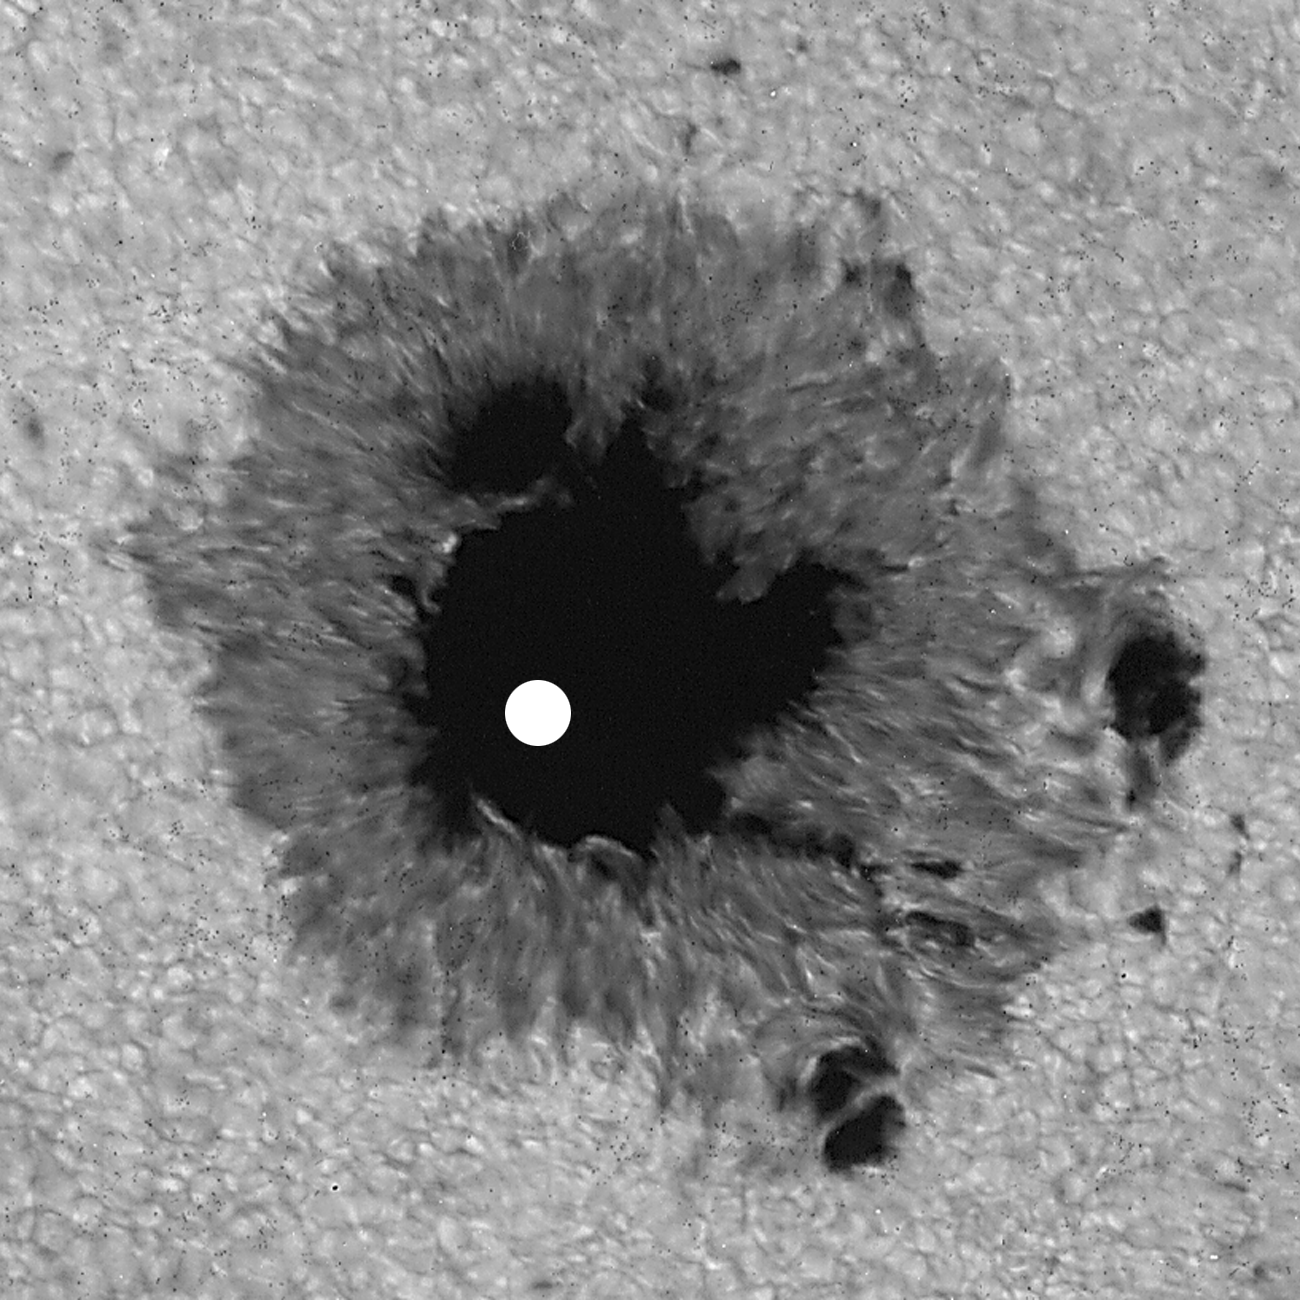

Sunspot, July 25th 1991

Sunspot from July 25th 1991, showing fiducial mark. This picture was used in the article by Wallace et al., Science, 268, 1155, 1995 entitled `Water on the Sun'

Credit: NSO/AURA/NSF